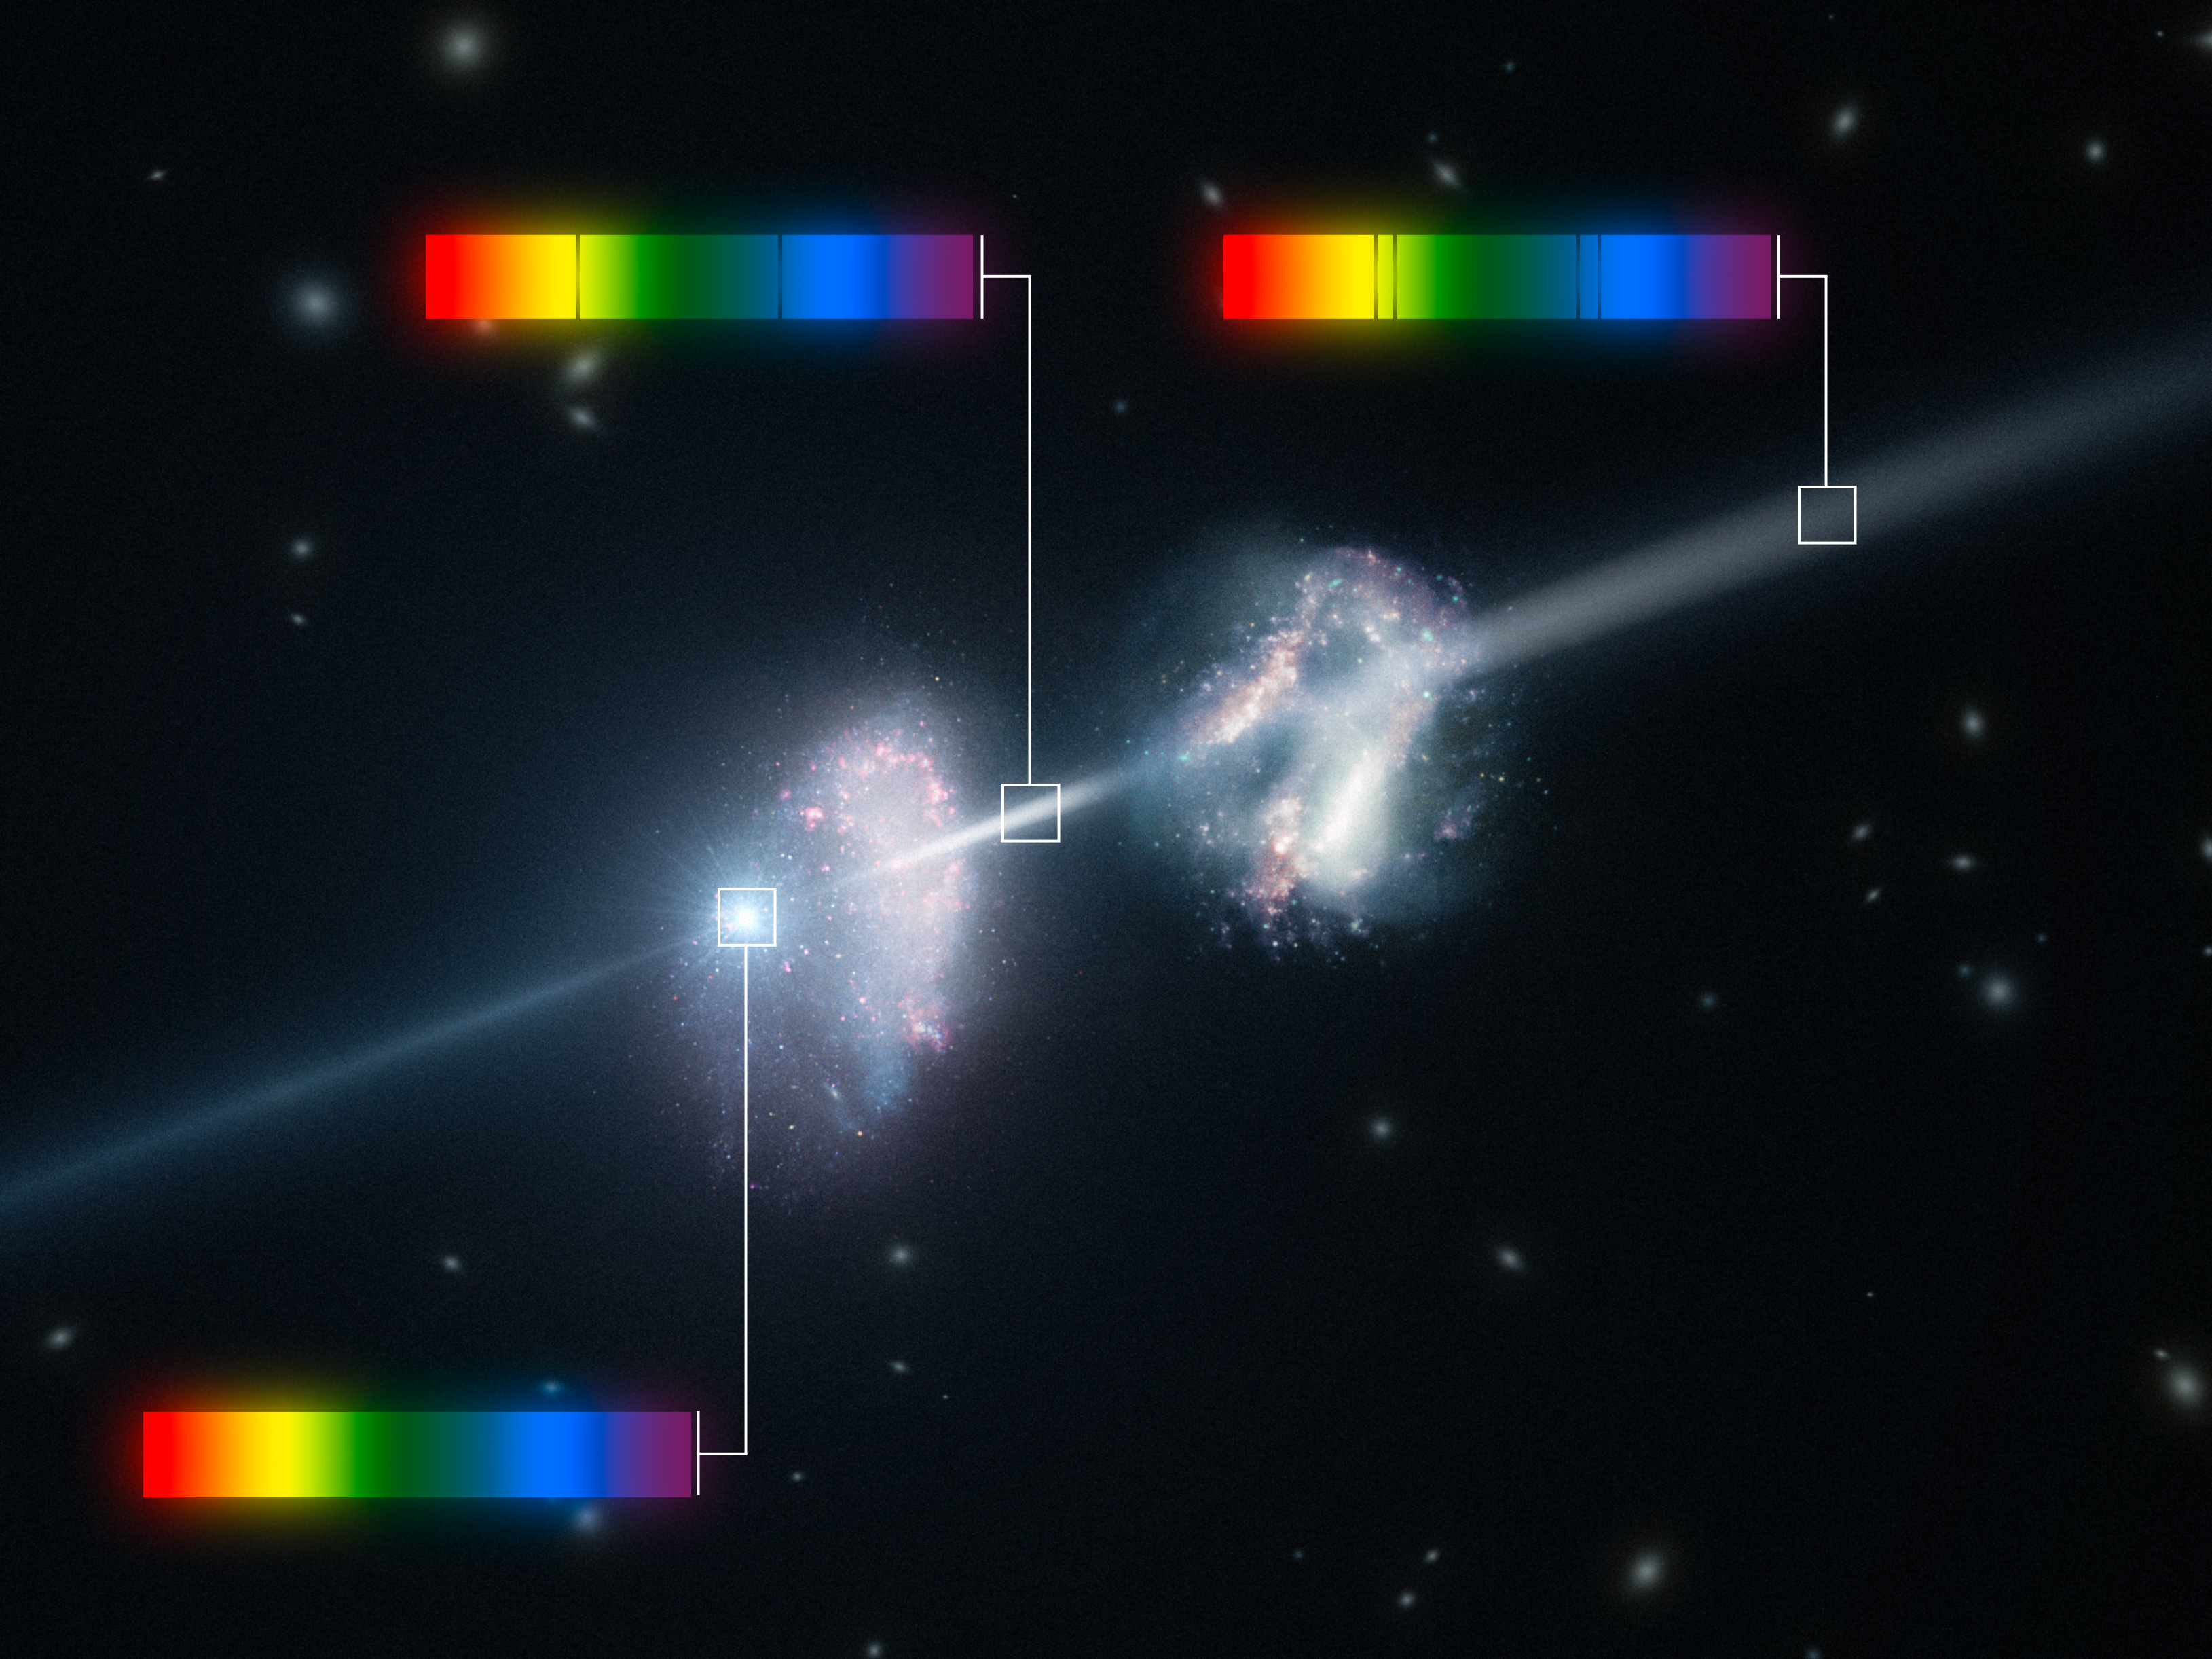

Artist’s impression of a gamma-ray burst shining through two young galaxies in the early Universe

This artist’s impression shows two galaxies in the early Universe. The brilliant explosion on the left is a gamma-ray burst. As the light from the burst passes through the two galaxies on the way to Earth (outside the frame to the right) some colours are absorbed by the cool gas in the galaxies, leaving characteristic dark lines in the spectrum. Careful study of these spectra has allowed astronomers to discover that these two galaxies are remarkably rich in heavier chemical elements.

Credit: ESO/L. Calçada